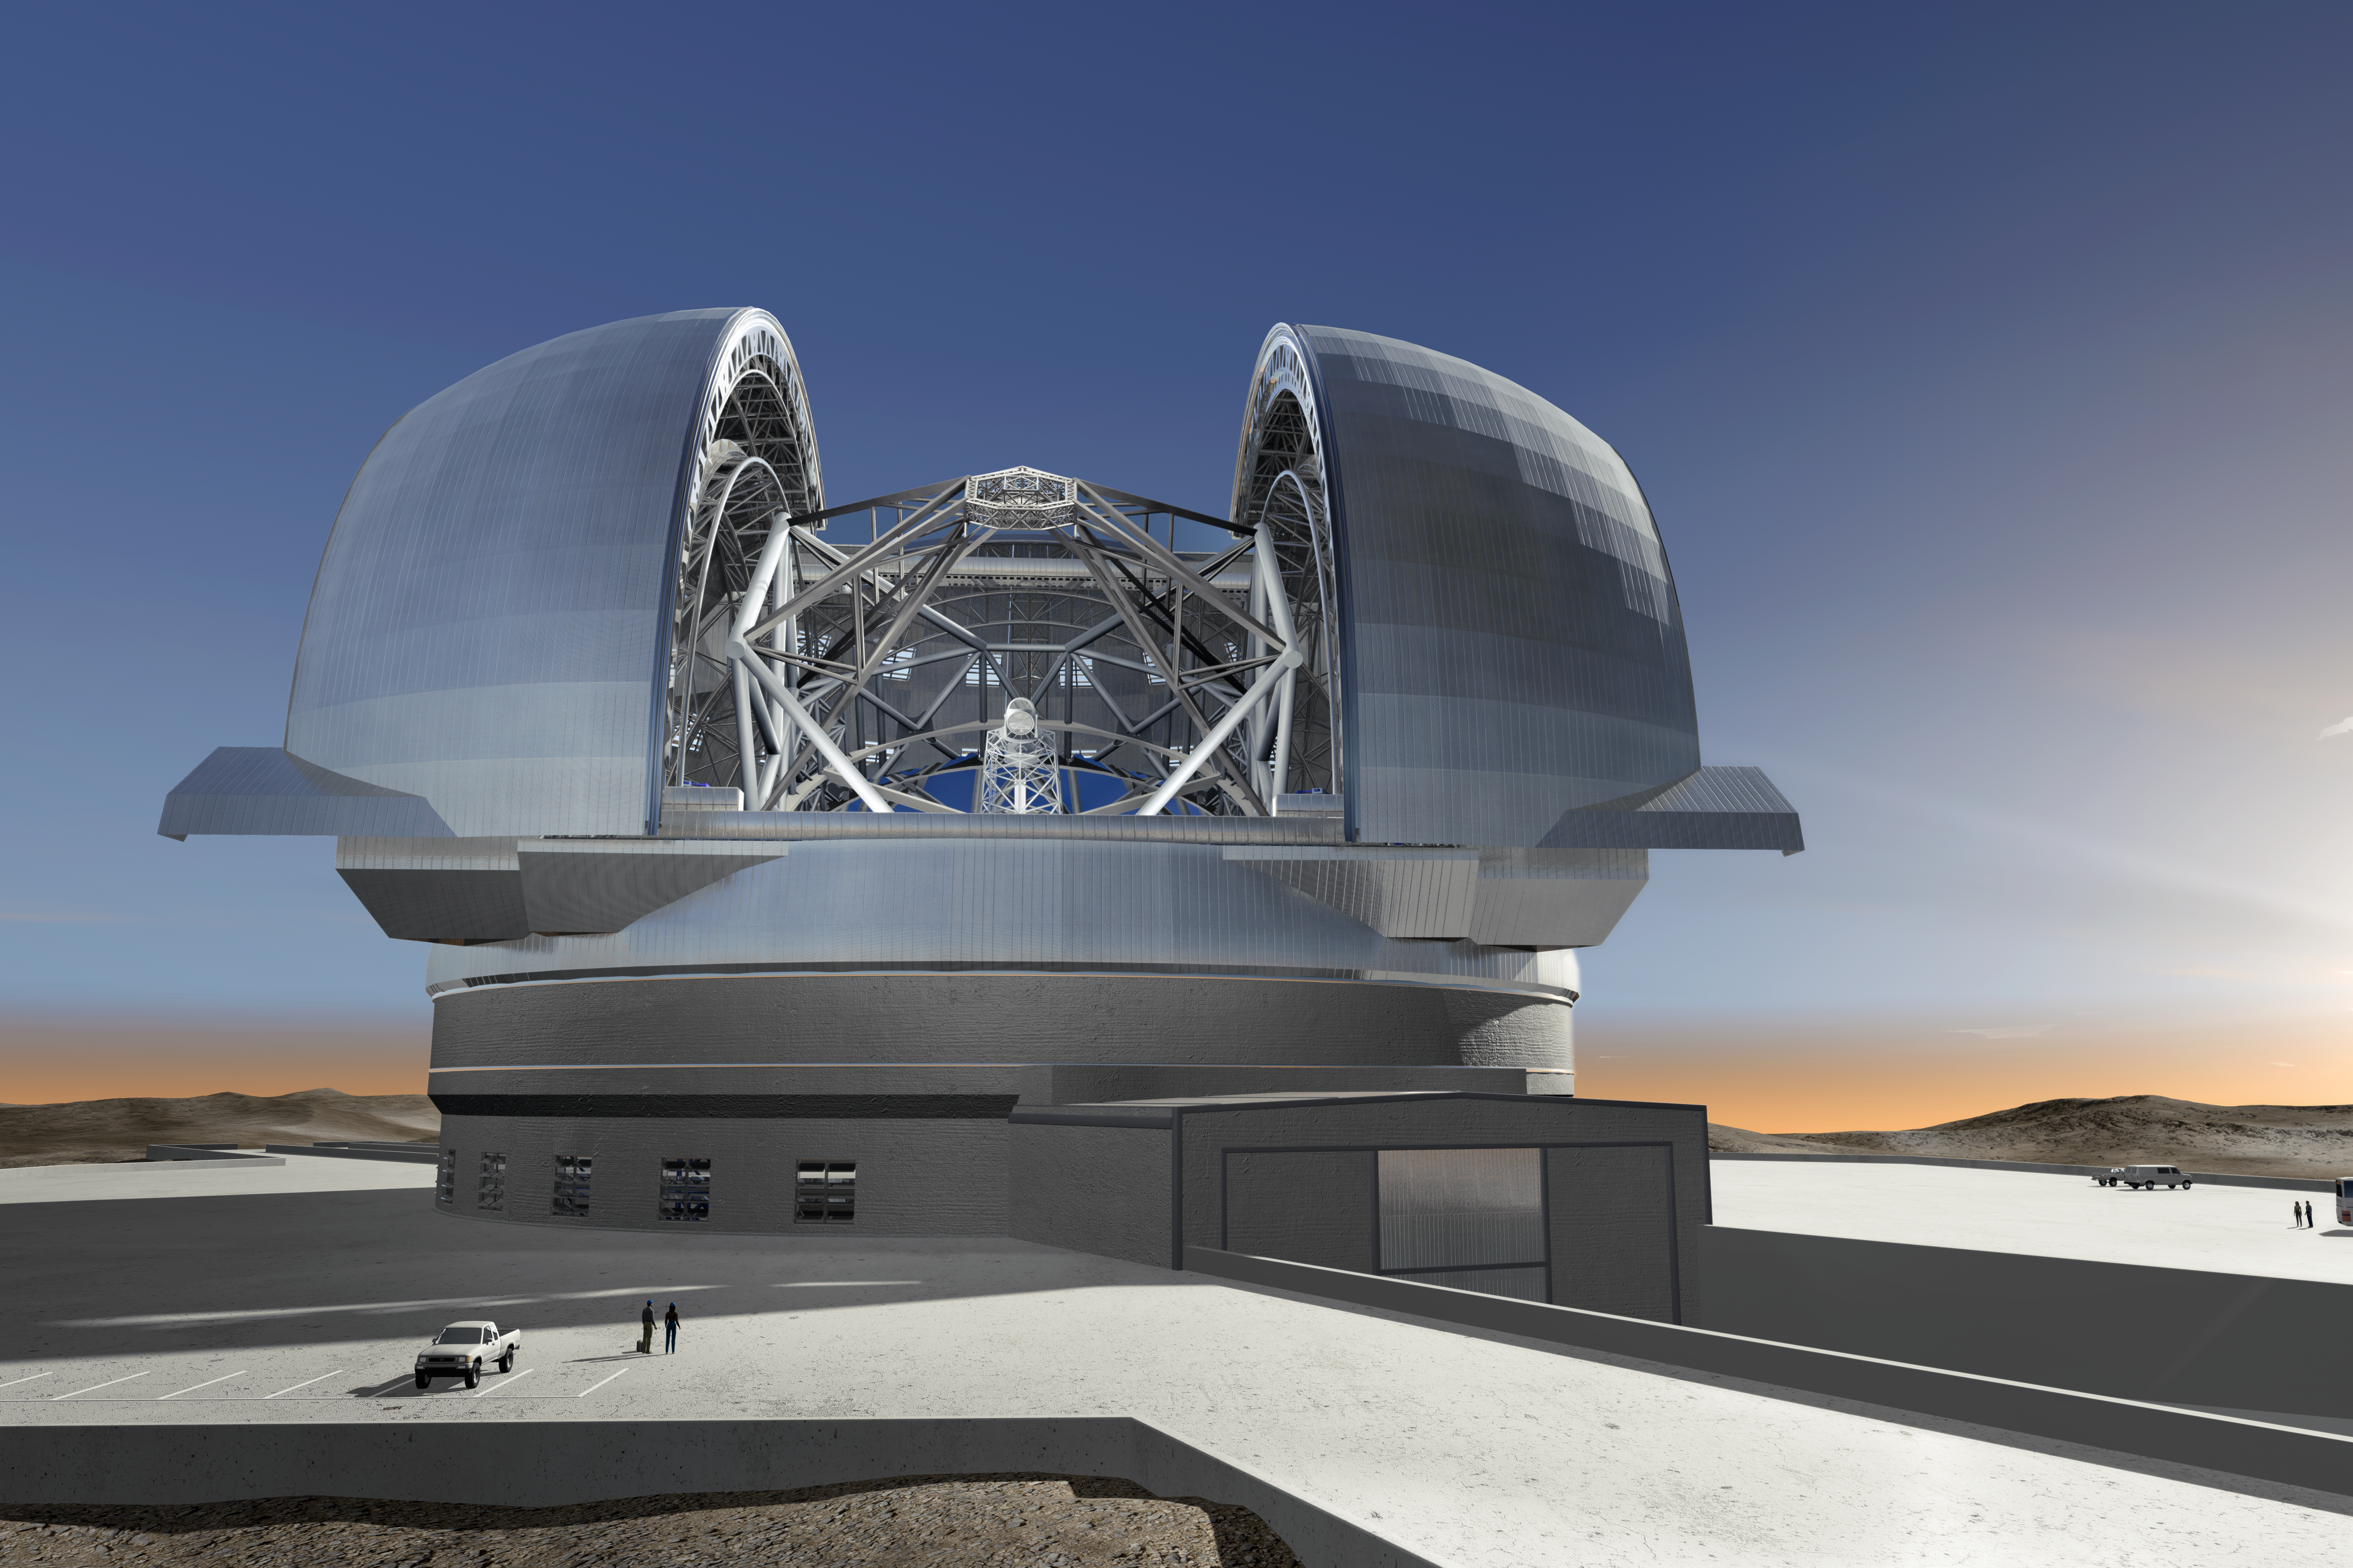

ELT in its enclosure

June 2009 version of the design of the 40-metre-class Extremely Large Telescope (ELT) in its enclosure, currently being planned by ESO (artist’s impression). The ELT will be mounted on a central concrete pier. It will be shielded from the wind by a dome enclosure. This dome will have an approximate height of 80m and a footprint of about 100m diameter.
The ramp will be used to access the enclosure.

The design for the ELT shown here was published in 2009 and is preliminary.

Credit: ESO